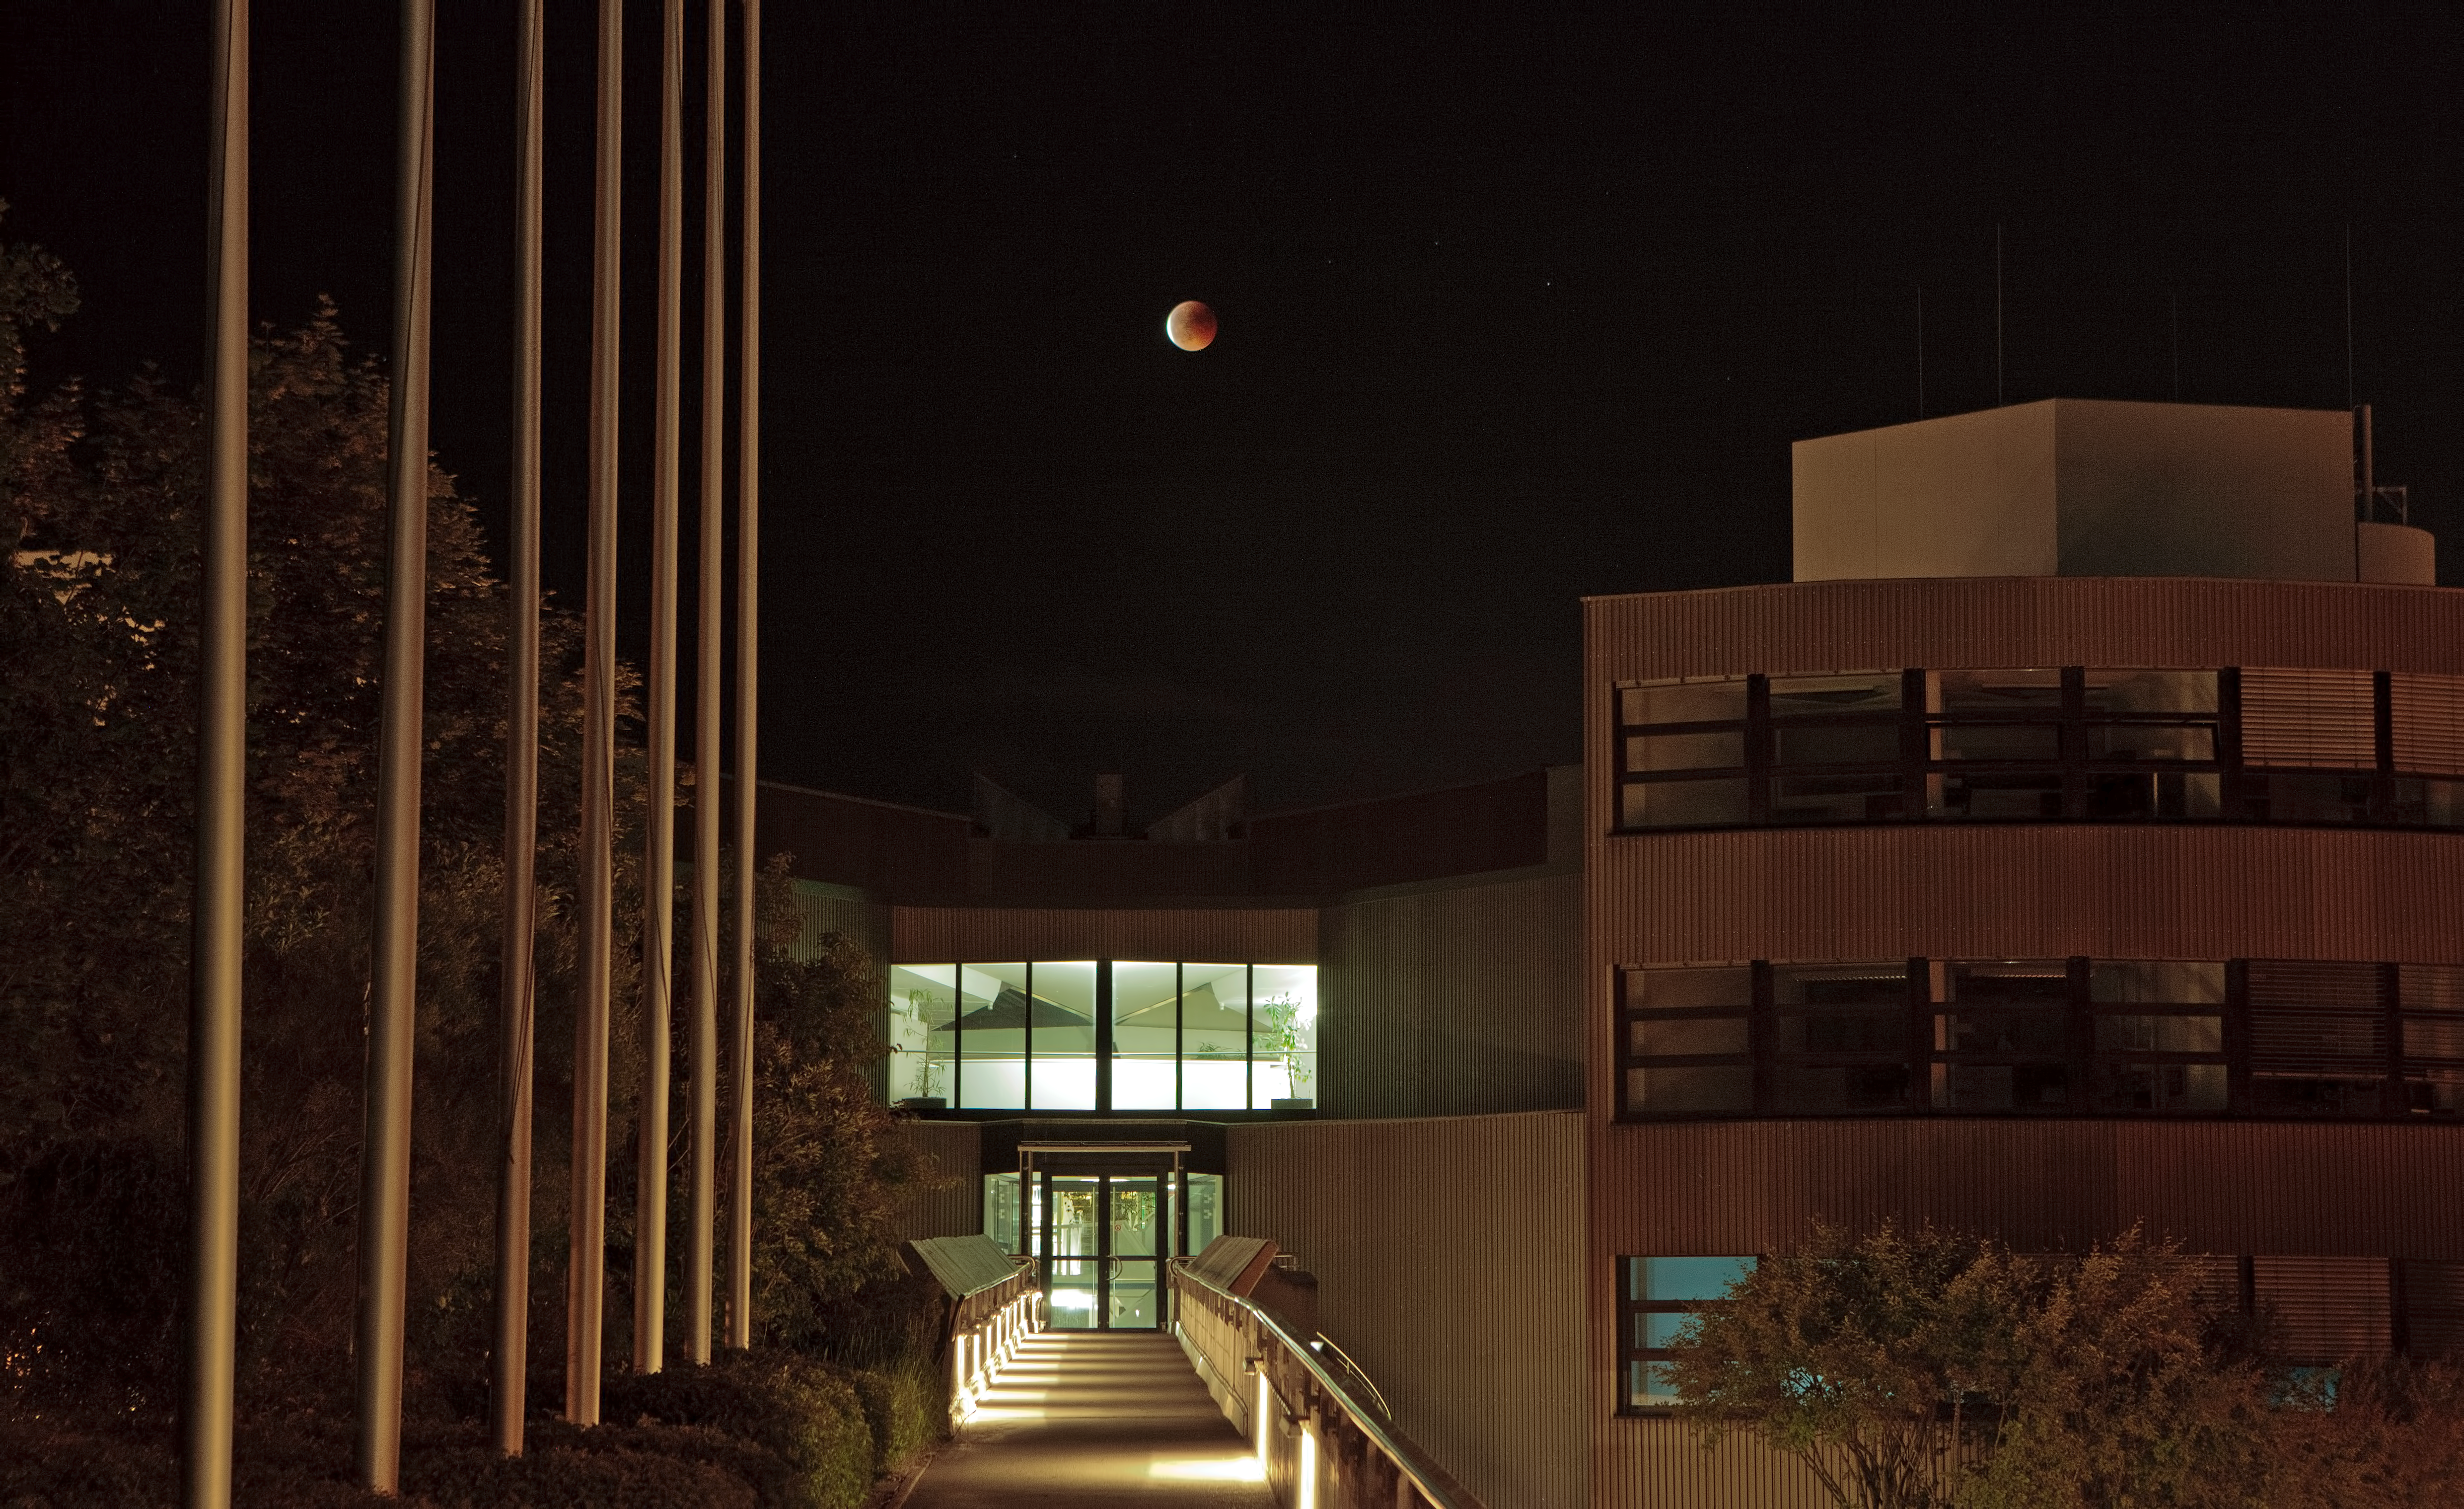

A blood Moon over ESO’s Headquarters

After nightfall on 15 June 2011 in Garching, near Munich, Germany, a blood-red Moon rose above the horizon. This striking phenomenon was caused by a total lunar eclipse in progress at moonrise, and it was captured in the skies over the European Southern Observatory’s Headquarters.

A lunar eclipse takes place only when the Moon, Earth and Sun are exactly aligned. When the Moon passes through the shadow cast by the Earth, our planet blocks the path of direct sunlight to the lunar surface and a total eclipse occurs. This event can only happen on the night of a full Moon.

Unlike the better known solar eclipses, the Moon doesn’t completely disappear from sight during a total lunar eclipse. Instead it appears painted blood red, giving it the ominous nickname of “blood Moon”. The reddish colour is caused by scattered sunlight that has passed through the Earth’s atmosphere — the same effect that causes sunsets and sunrises to turn the sky a reddish colour.

Last week’s eclipse was rare in that it was the longest total lunar eclipse in more than a decade, lasting almost two hours. The year 2000 saw the last lunar eclipse lasting as long as this one, while the next won’t occur until 2018.

ESO’s Headquarters in Garching function as an administrative and technical centre for ESO’s operations, with astronomers from all over the world gathering here to carry out cutting-edge scientific research.

Credit: ESO/H.H. Heyer